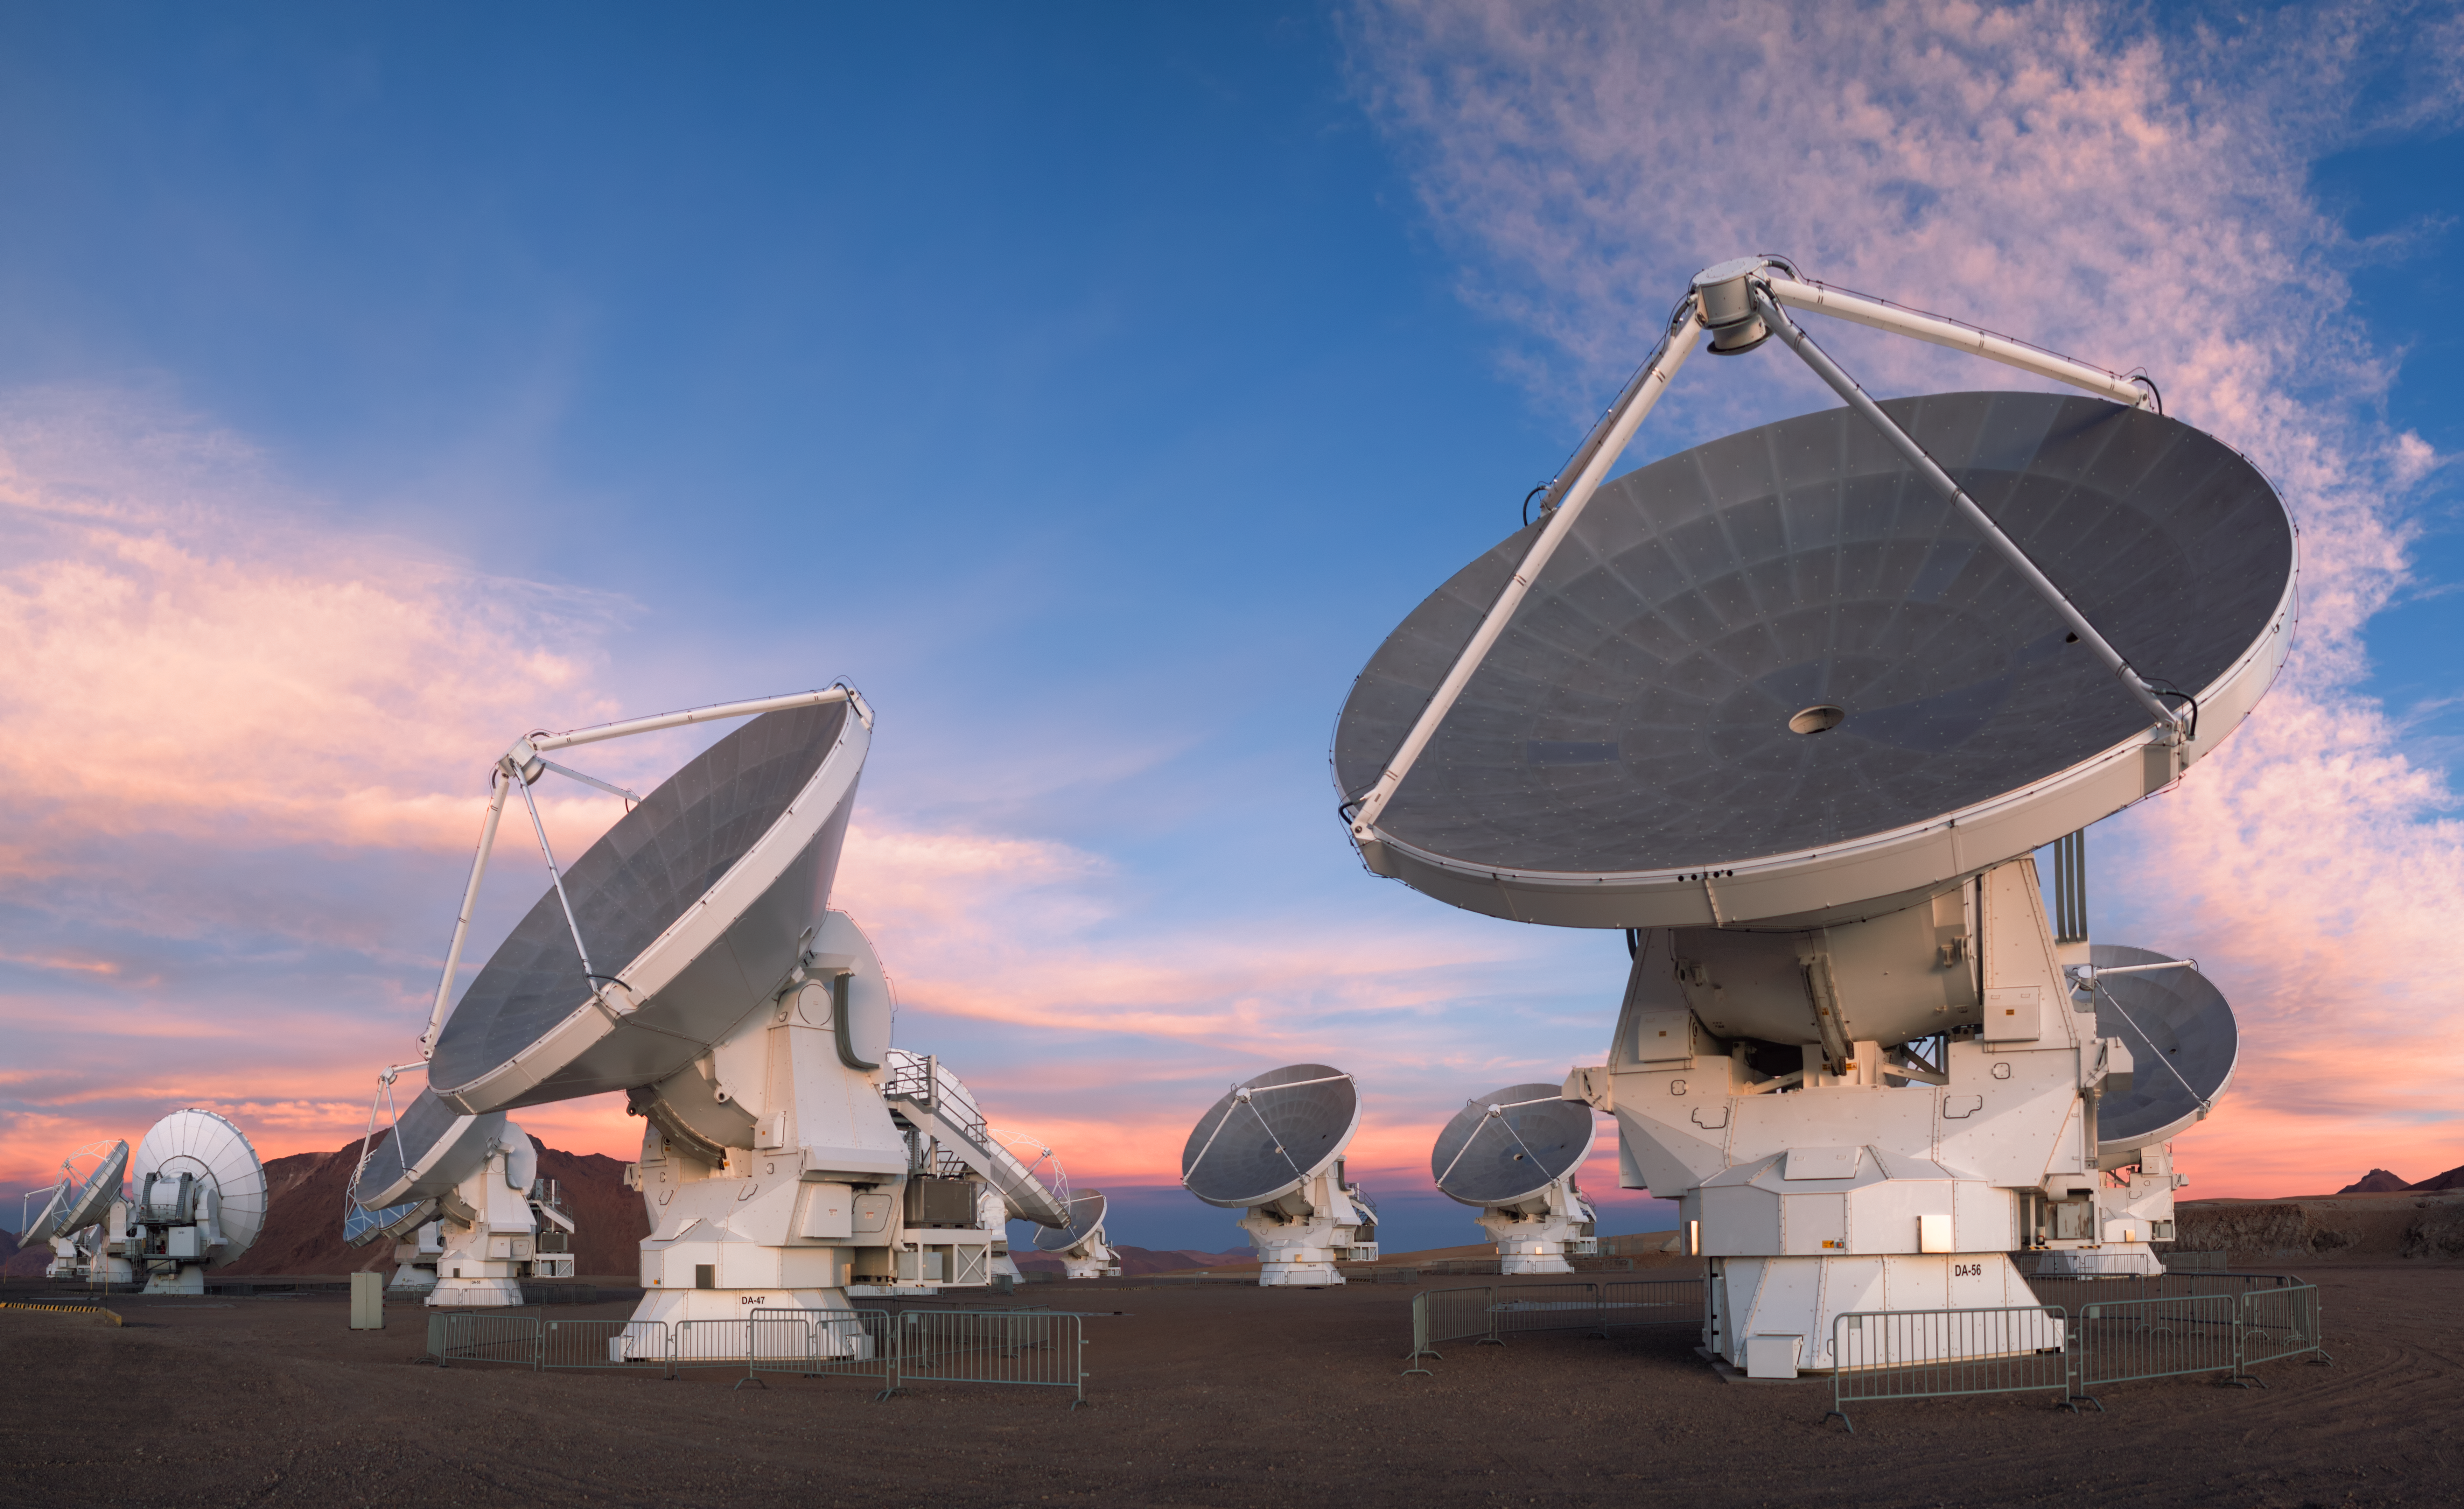

ALMA telescope dishes

A few of ALMA’s 66 telescope dishes, each equipped with an assortment of receivers to allow them to observe the cosmos across a wide range of wavelengths in the millimetre and submillimetre wavebands.

Credit: P. Horálek/ESO